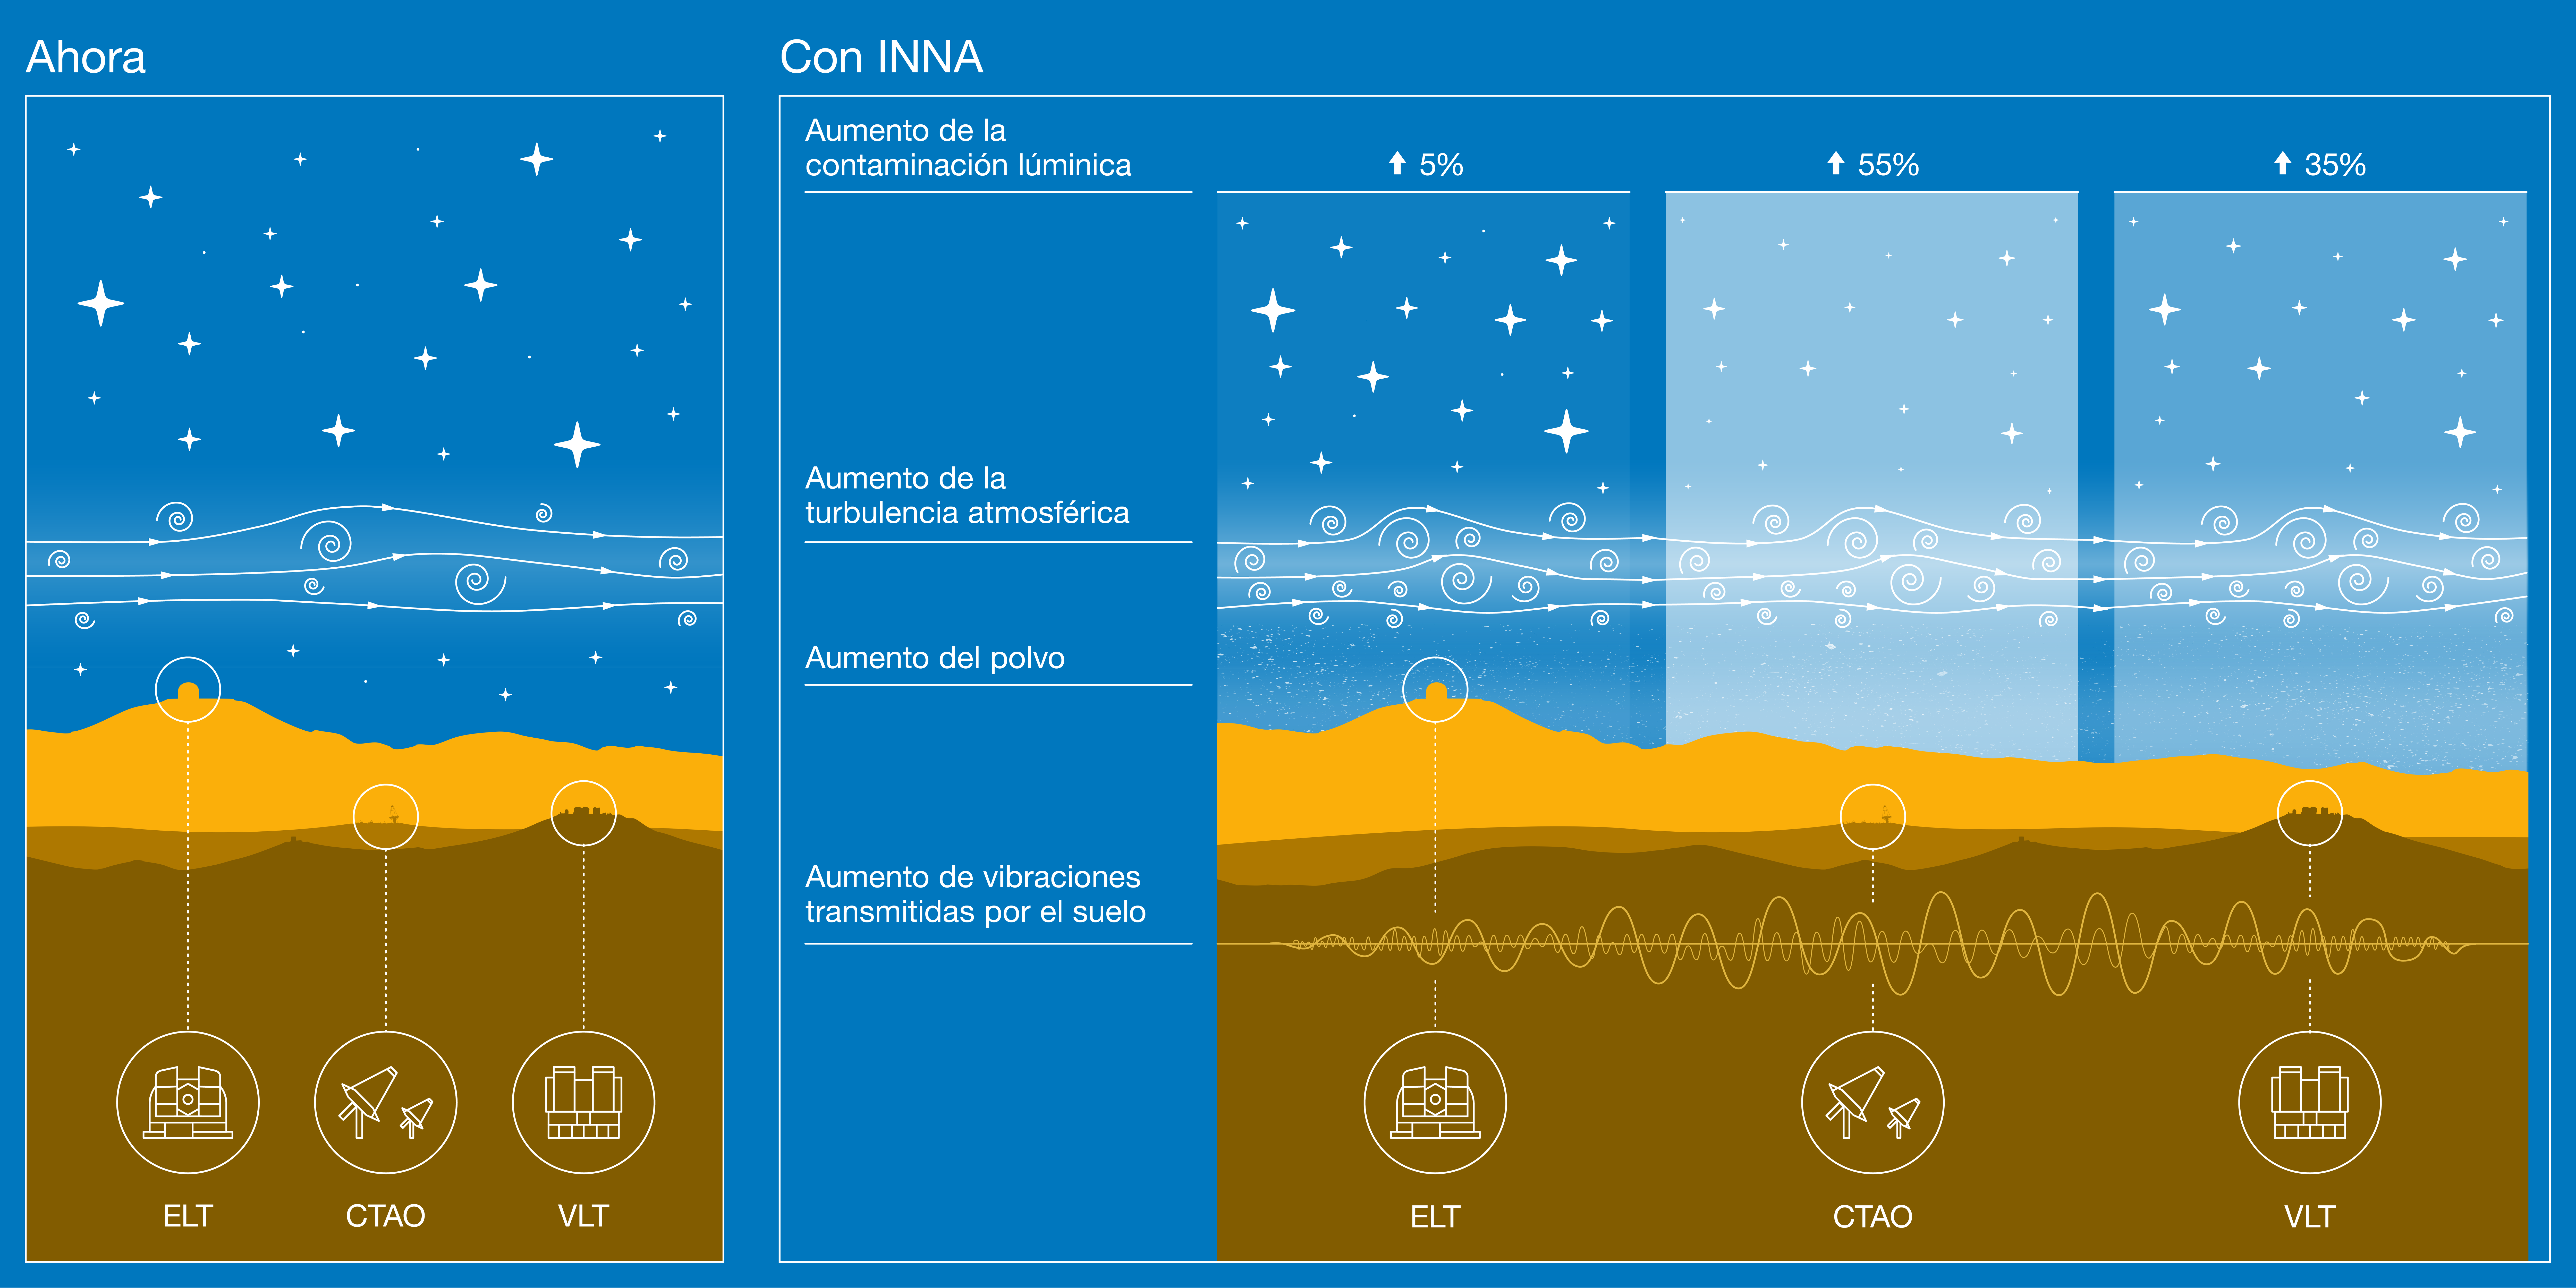

Impacto del megaproyecto INNA en las instalaciones del Observatorio Paranal

Esta infografía resume los principales resultados de un análisis técnico detallado sobre el impacto del megaproyecto INNA, realizado por AES Andes, en las instalaciones del Observatorio Paranal en Chile.

En relación con los niveles de referencia actuales de luz artificial, INNA aumentaría la contaminación lumínica en al menos un 5%, 35% y 55% sobre el Extremely Large Telescope (ELT) de ESO, el Very Large Telescope (VLT) de ESO, y el conjunto sur del Cherenkov Telescope Array Observatory (CTAO), respectivamente.

Además de albergar los cielos más oscuros de todos los principales observatorios profesionales, la atmósfera sobre Paranal también es muy estable, lo cual es clave para producir imágenes nítidas. La turbulencia creada por las turbinas eólicas del INNA degradaría el "seeing" — una medida de cuán borrosas se ven las estrellas — hasta en un 40%.

El interferómetro del VLT y el ELT son muy sensibles a las vibraciones, y el nuevo análisis revela que las turbinas INNA provocarían ruido microsísmico lo suficientemente grande como para perjudicar el funcionamiento de estas instalaciones.

Finalmente, el polvo levantado durante la construcción del INNA también afectaría a estas instalaciones astronómicas, ya que se deposita en los espejos de los telescopios.

Credit: ESO